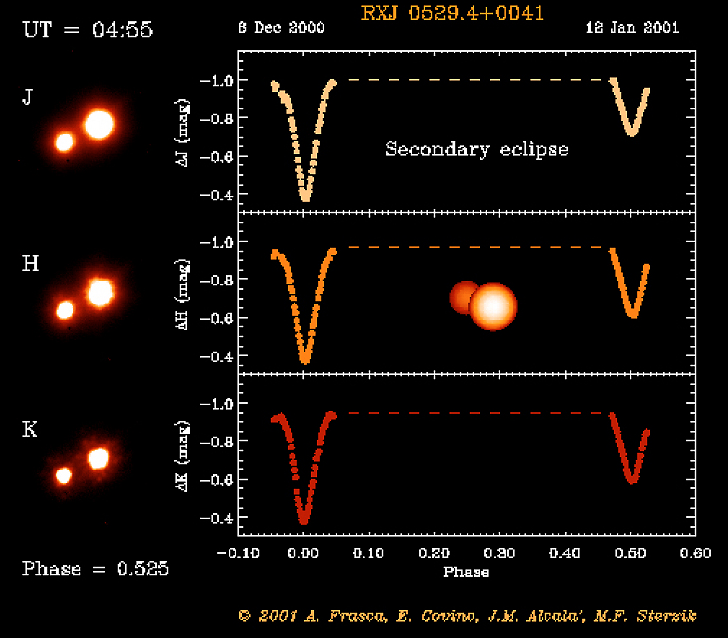

Eclipsing binary system in Orion

The RXJ 0529.4+0041 system after secondary eclipse. The object RXJ 0529.4+0041 was first discovered by the X-ray satellite ROSAT. Subsequent optical spectroscopy showed this object to be a young, low-mass spectroscopic binary system. And when a team of astronomers used a 91-cm telescope at the Serra La Nave observing station on the slope of the Etna volcano (Sicily) to monitor the light curve, they also discovered that this system undergoes eclipses.

This is one of the six individual frames from the ADONIS movie of the RXJ 0529.4+0041 eclipsing, binary stellar system, corresponding to the time around the "secondary" eclipse.

Credit: ESO